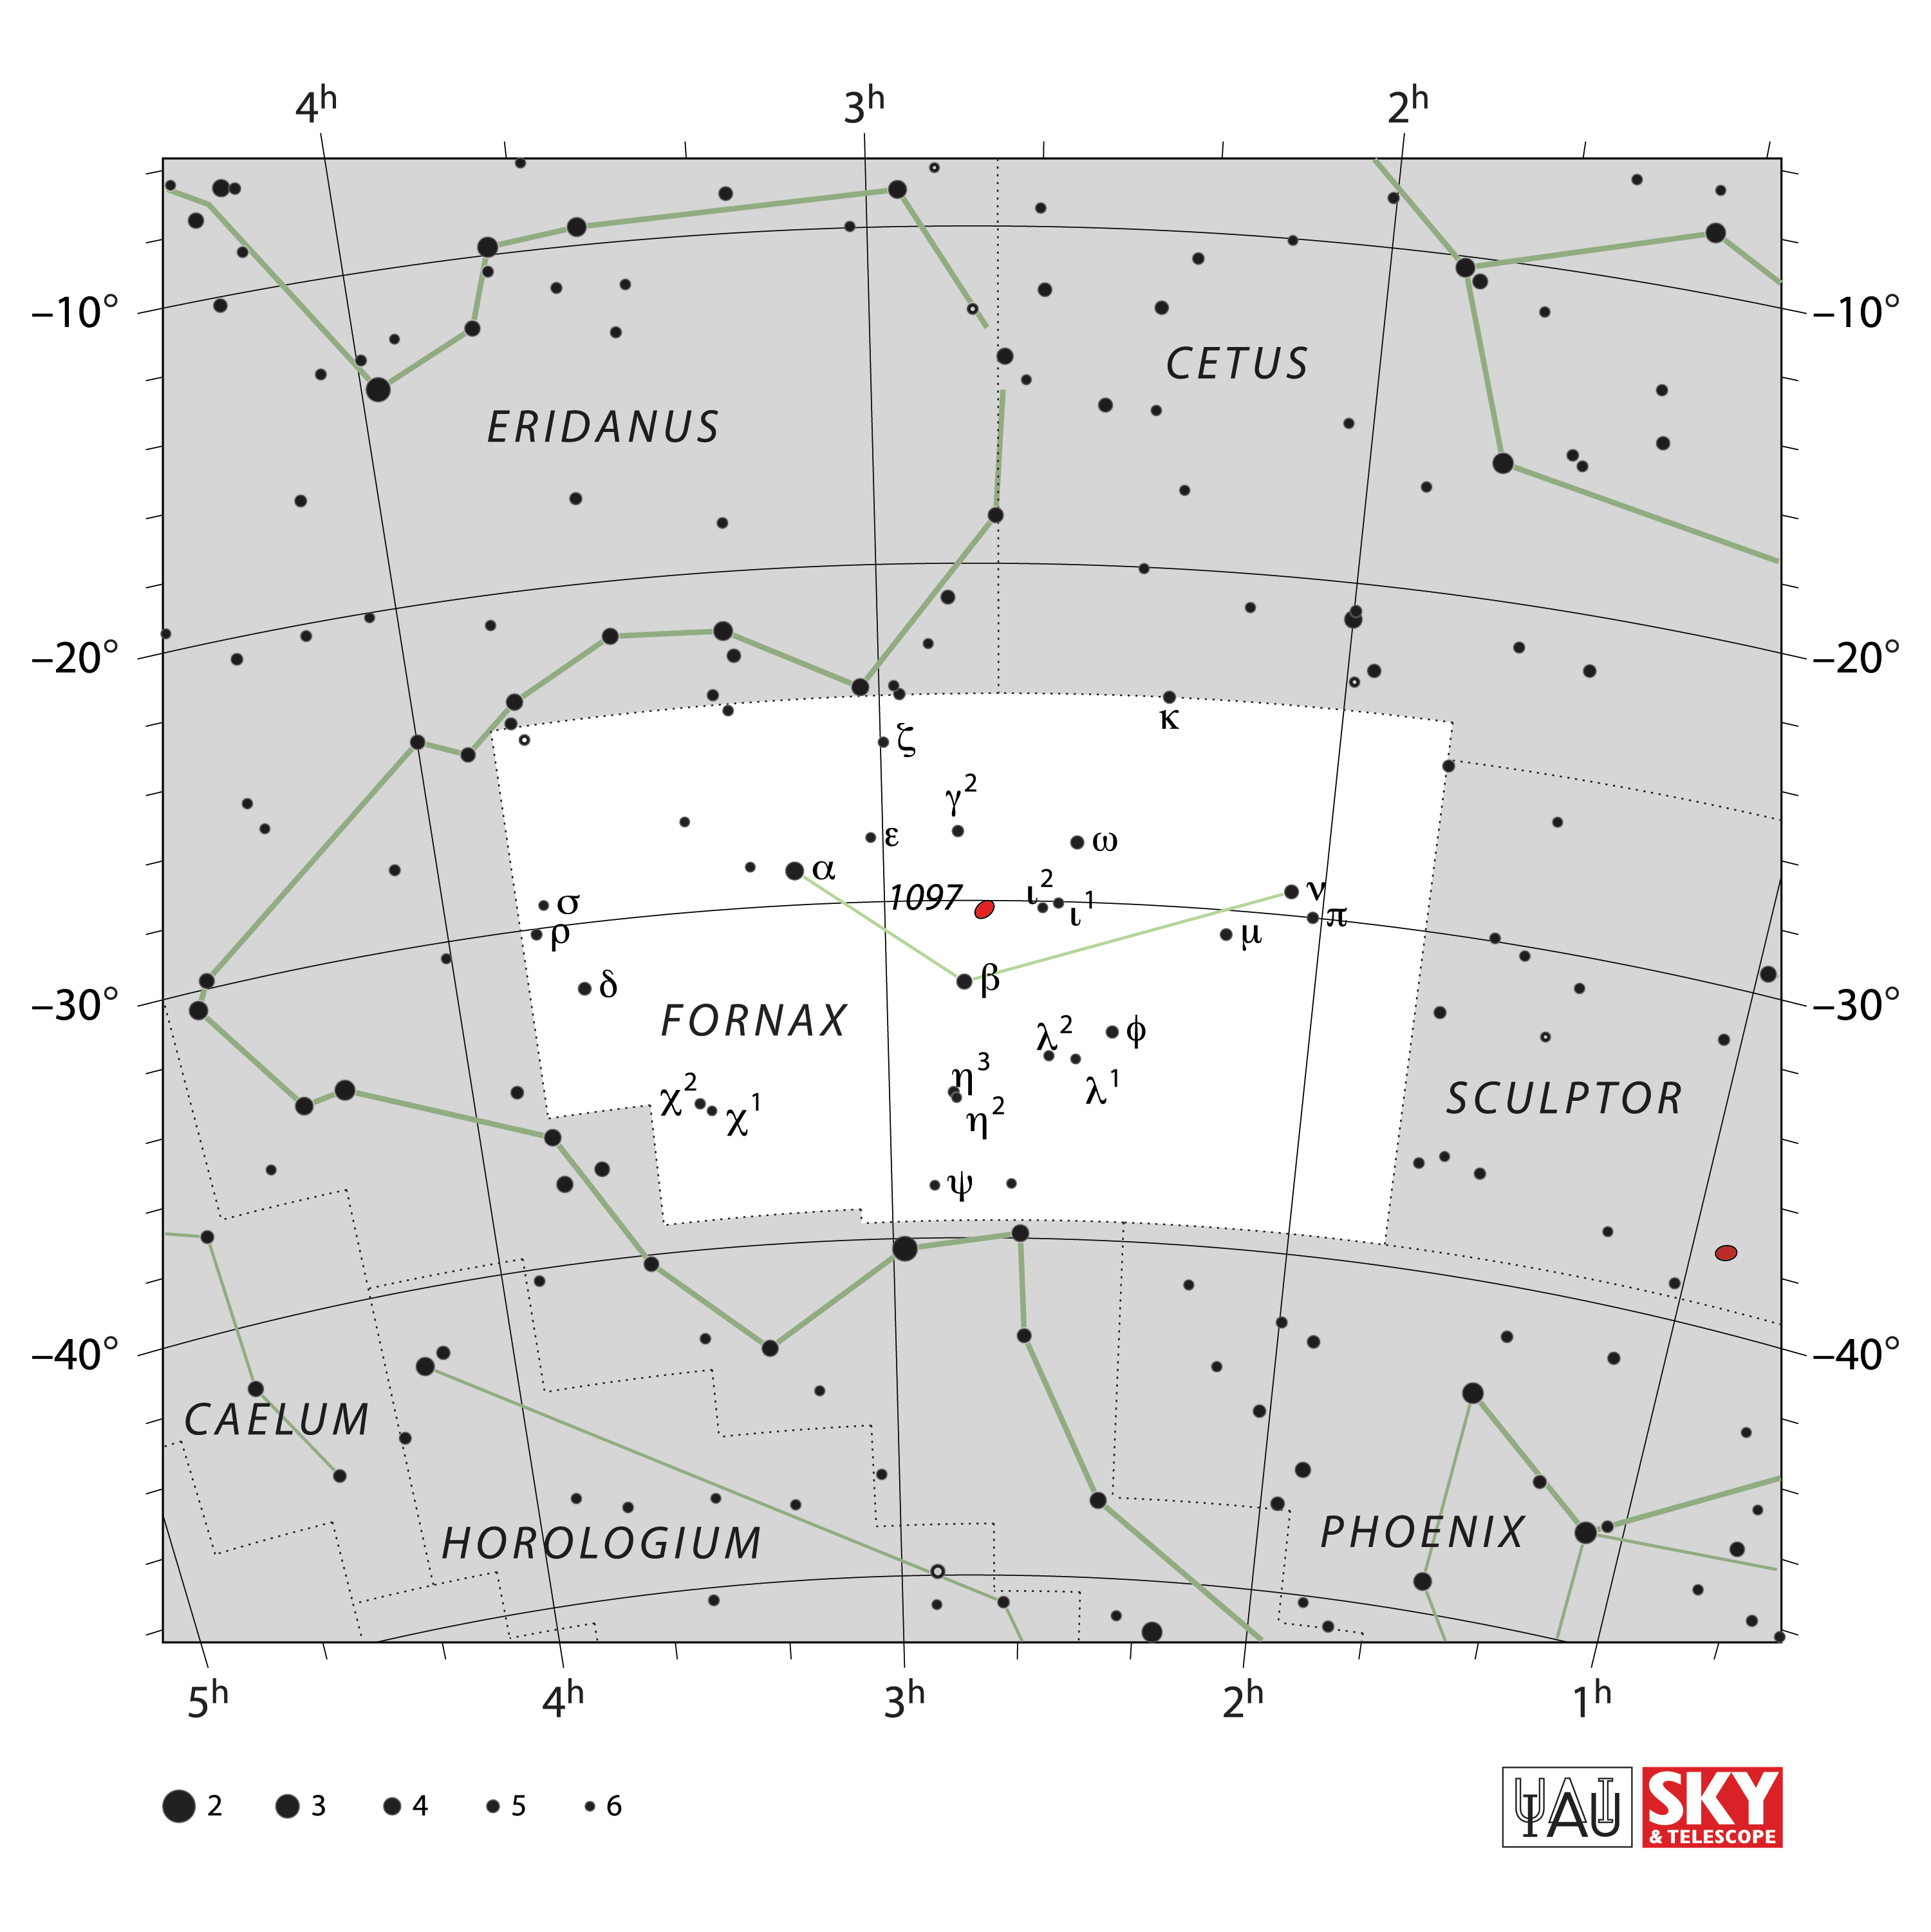

Fornax

Credit: IAU and Sky & Telescope